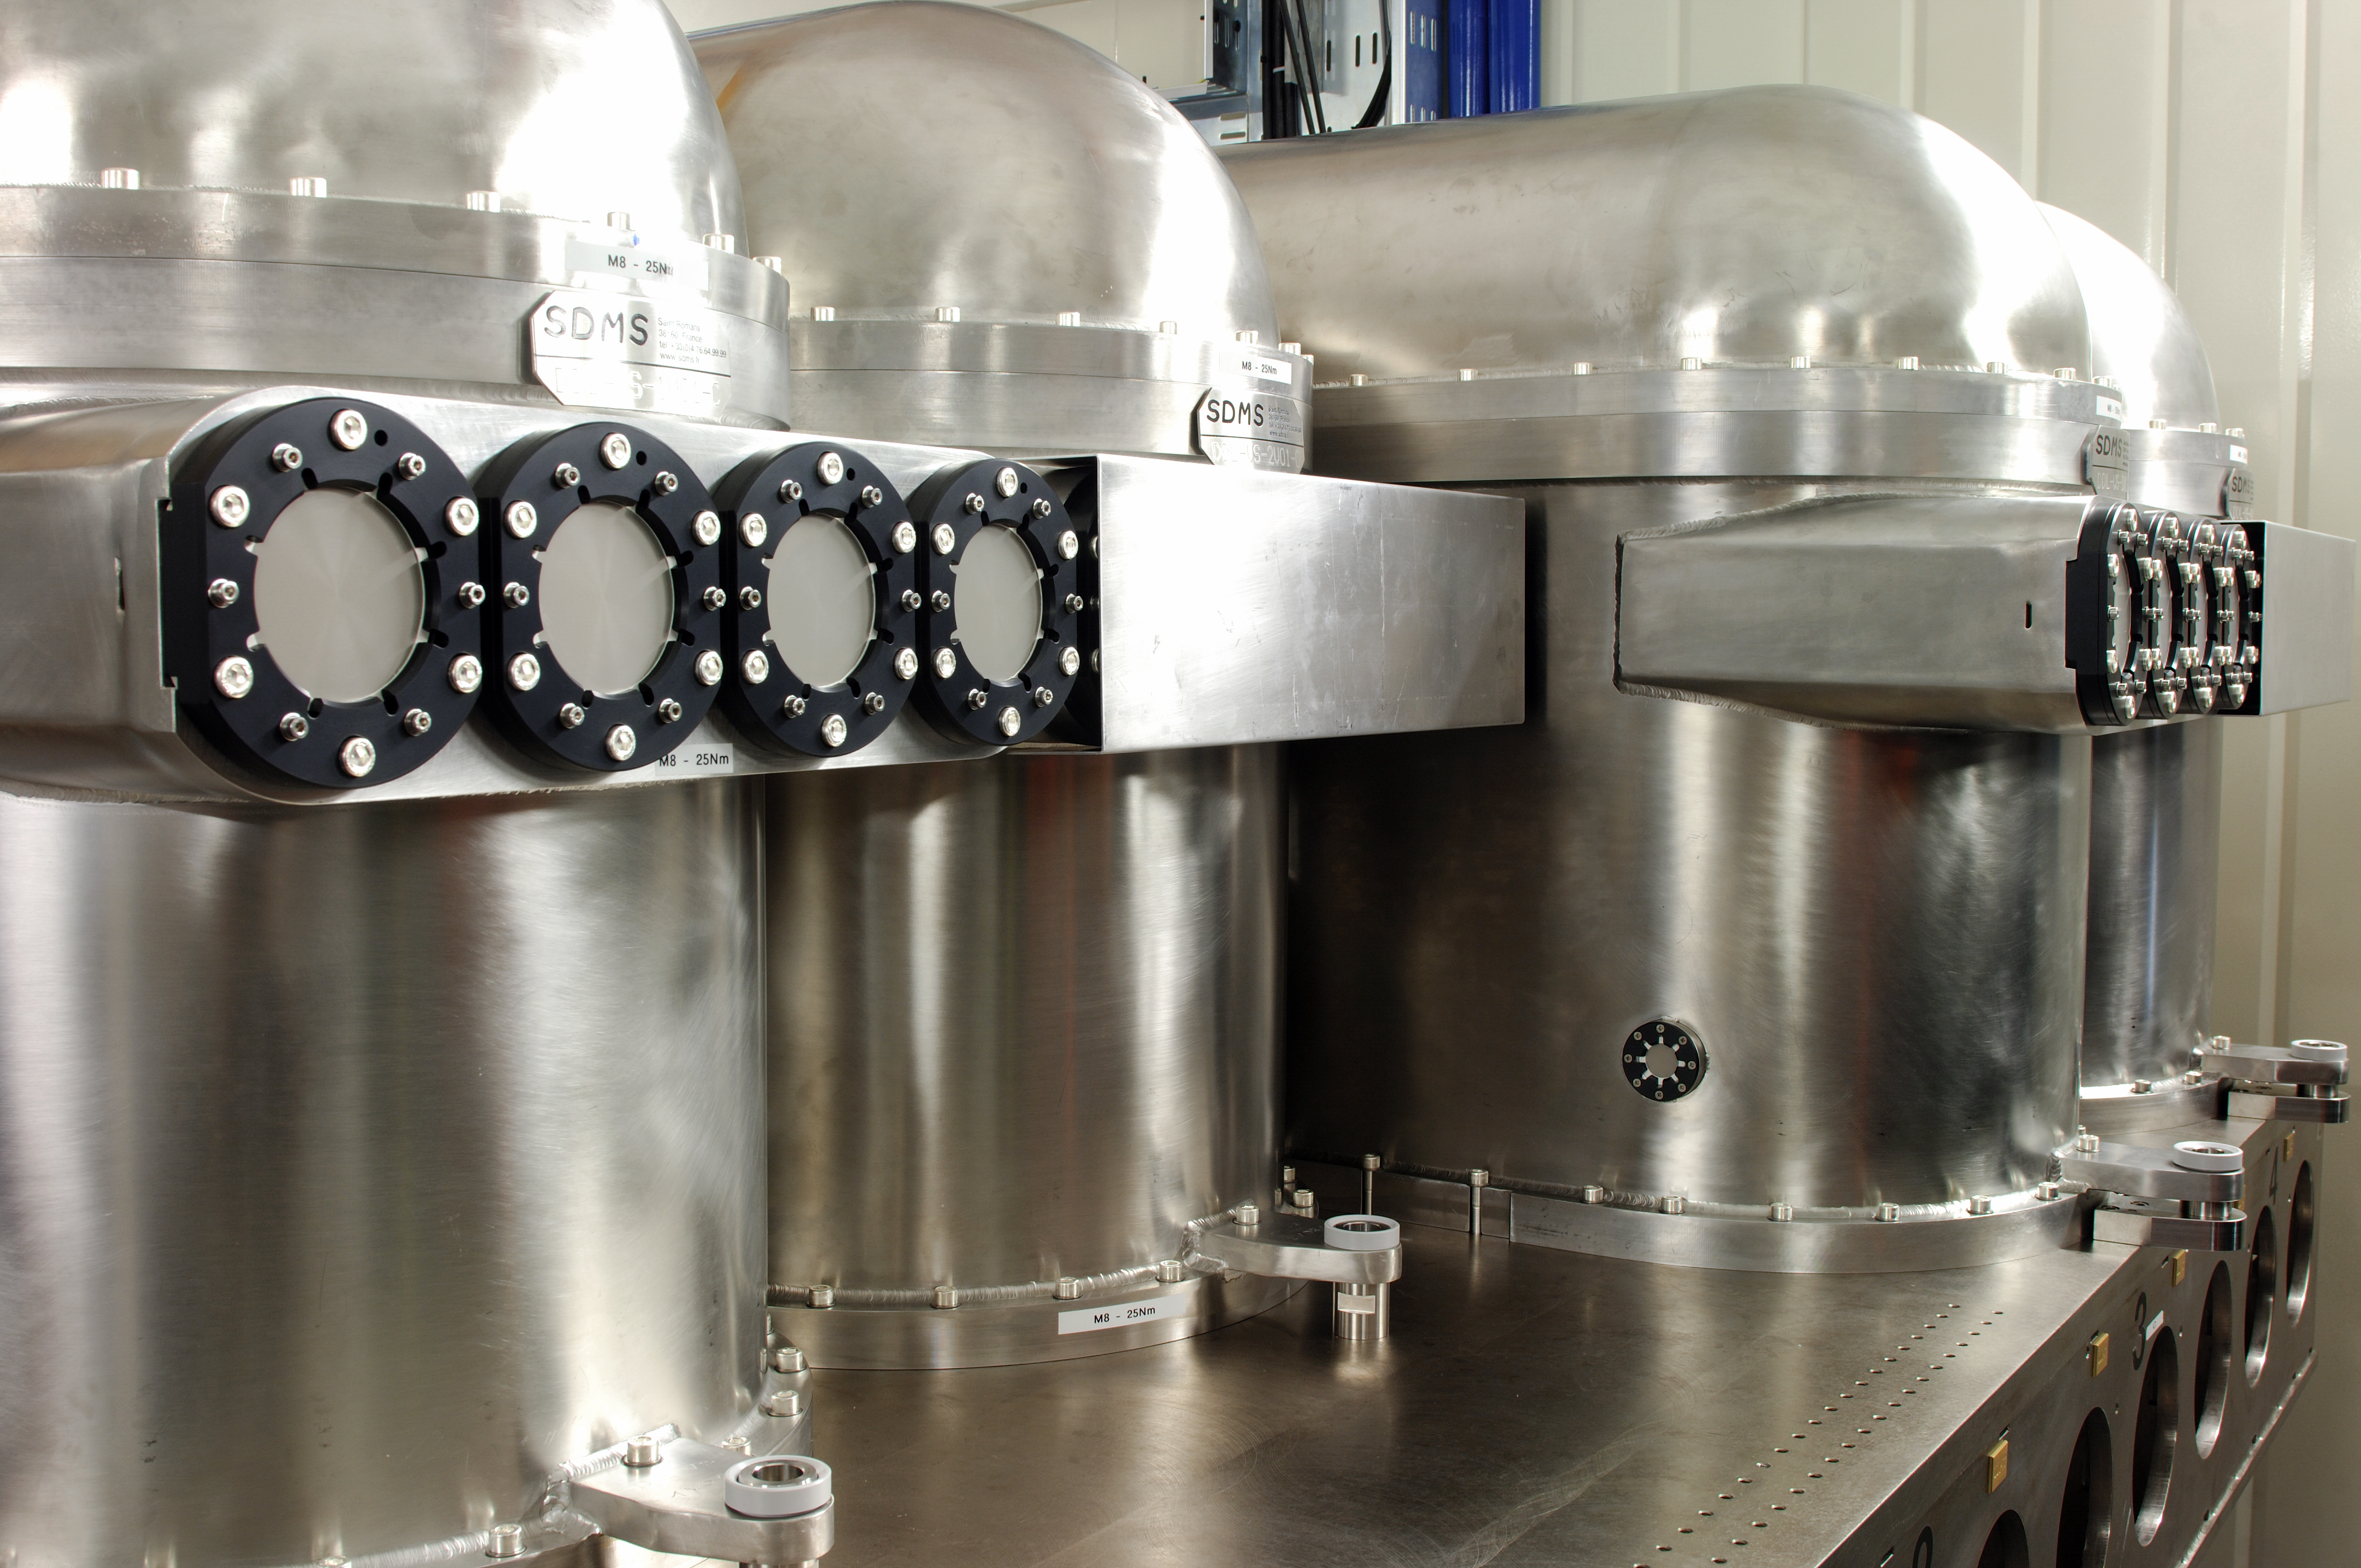

ESO PRIMA DDL

The PRIMA Differential Delay Line (DDL) vacuum vessel. The PRIMA DDL is part of the ESO Very Large Telescope Interferometer (VLTI) at Cerro Paranal, Chile.

Credit: ESO/F. Kamphues